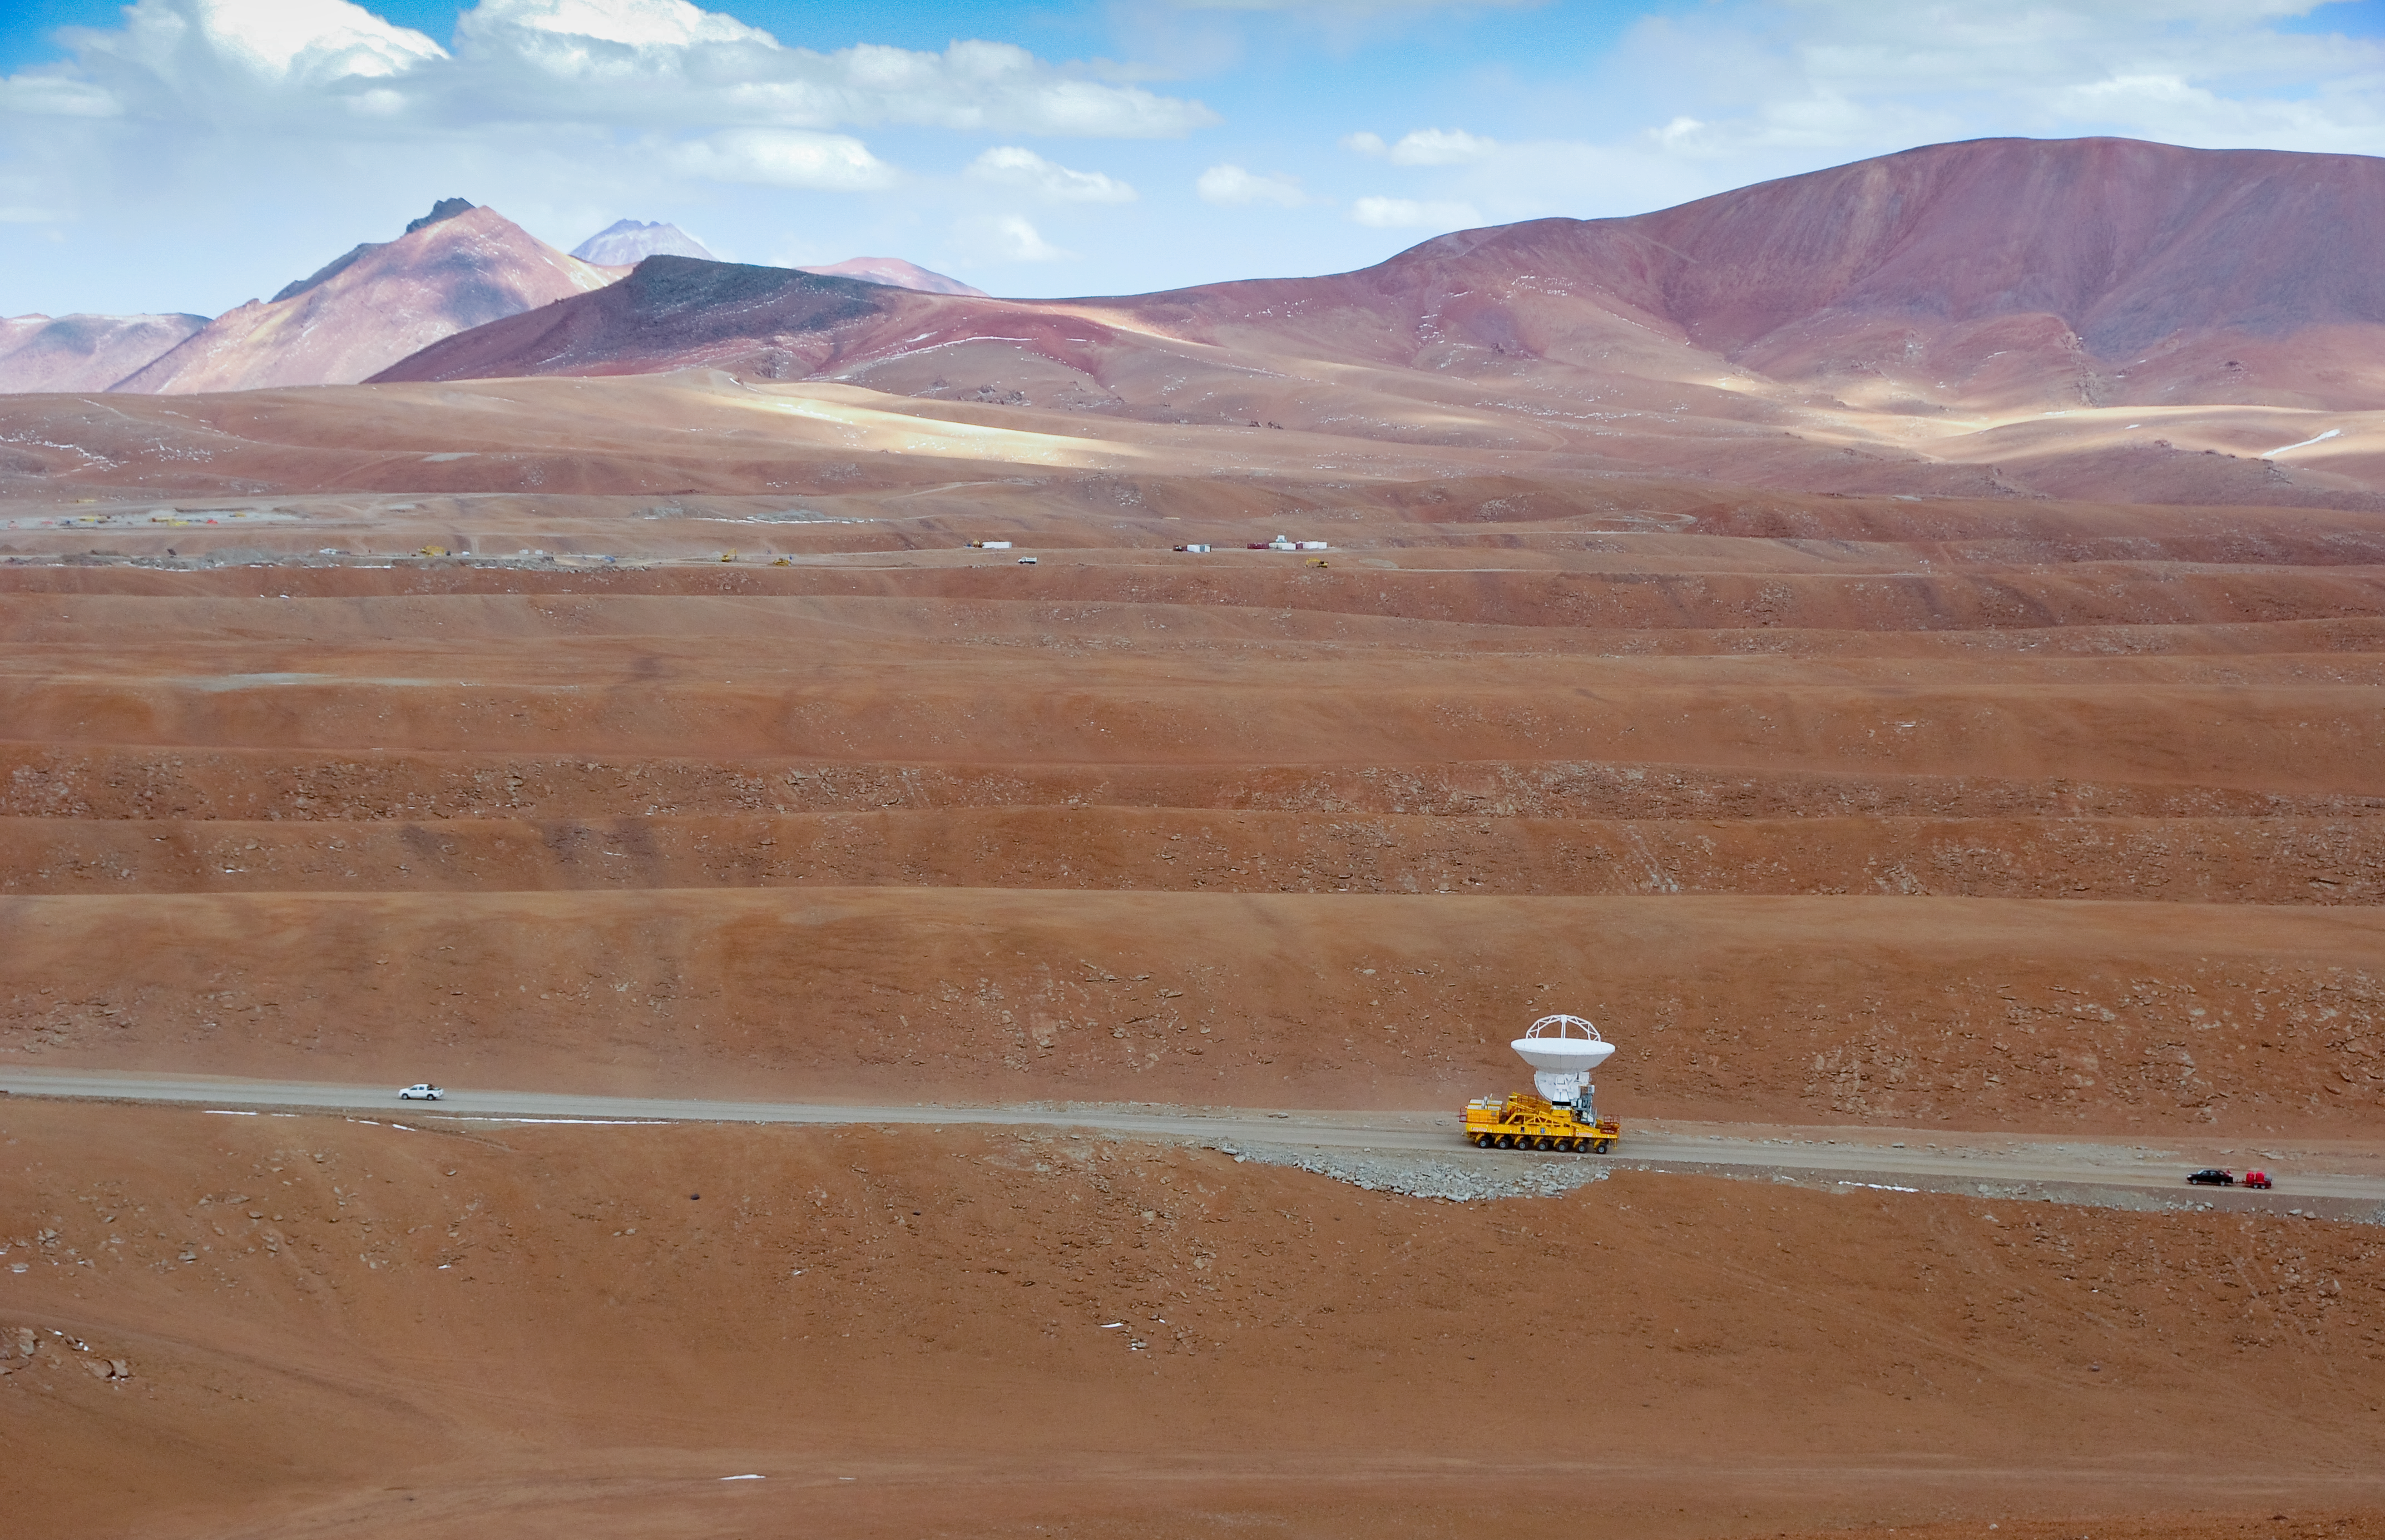

An ALMA antenna en route to the plateau of Chajnantor for the first time

An ALMA antenna en route from the Operations Support Facility to the plateau of Chajnantor for the first time. The ALMA transporter vehicle carefully carries the state-of-the-art antenna, with a diameter of 12 metres and a weight of about 100 tons, on the 28 km journey to the Array Operations Site, which is at an altitude of 5000 m. The antenna is designed to withstand the harsh conditions at the high site, where the extremely dry and rarefied air is ideal for ALMA’s observations of the universe at millimetre- and submillimetre-wavelengths.

Credit: ALMA (ESO/NAOJ/NRAO)